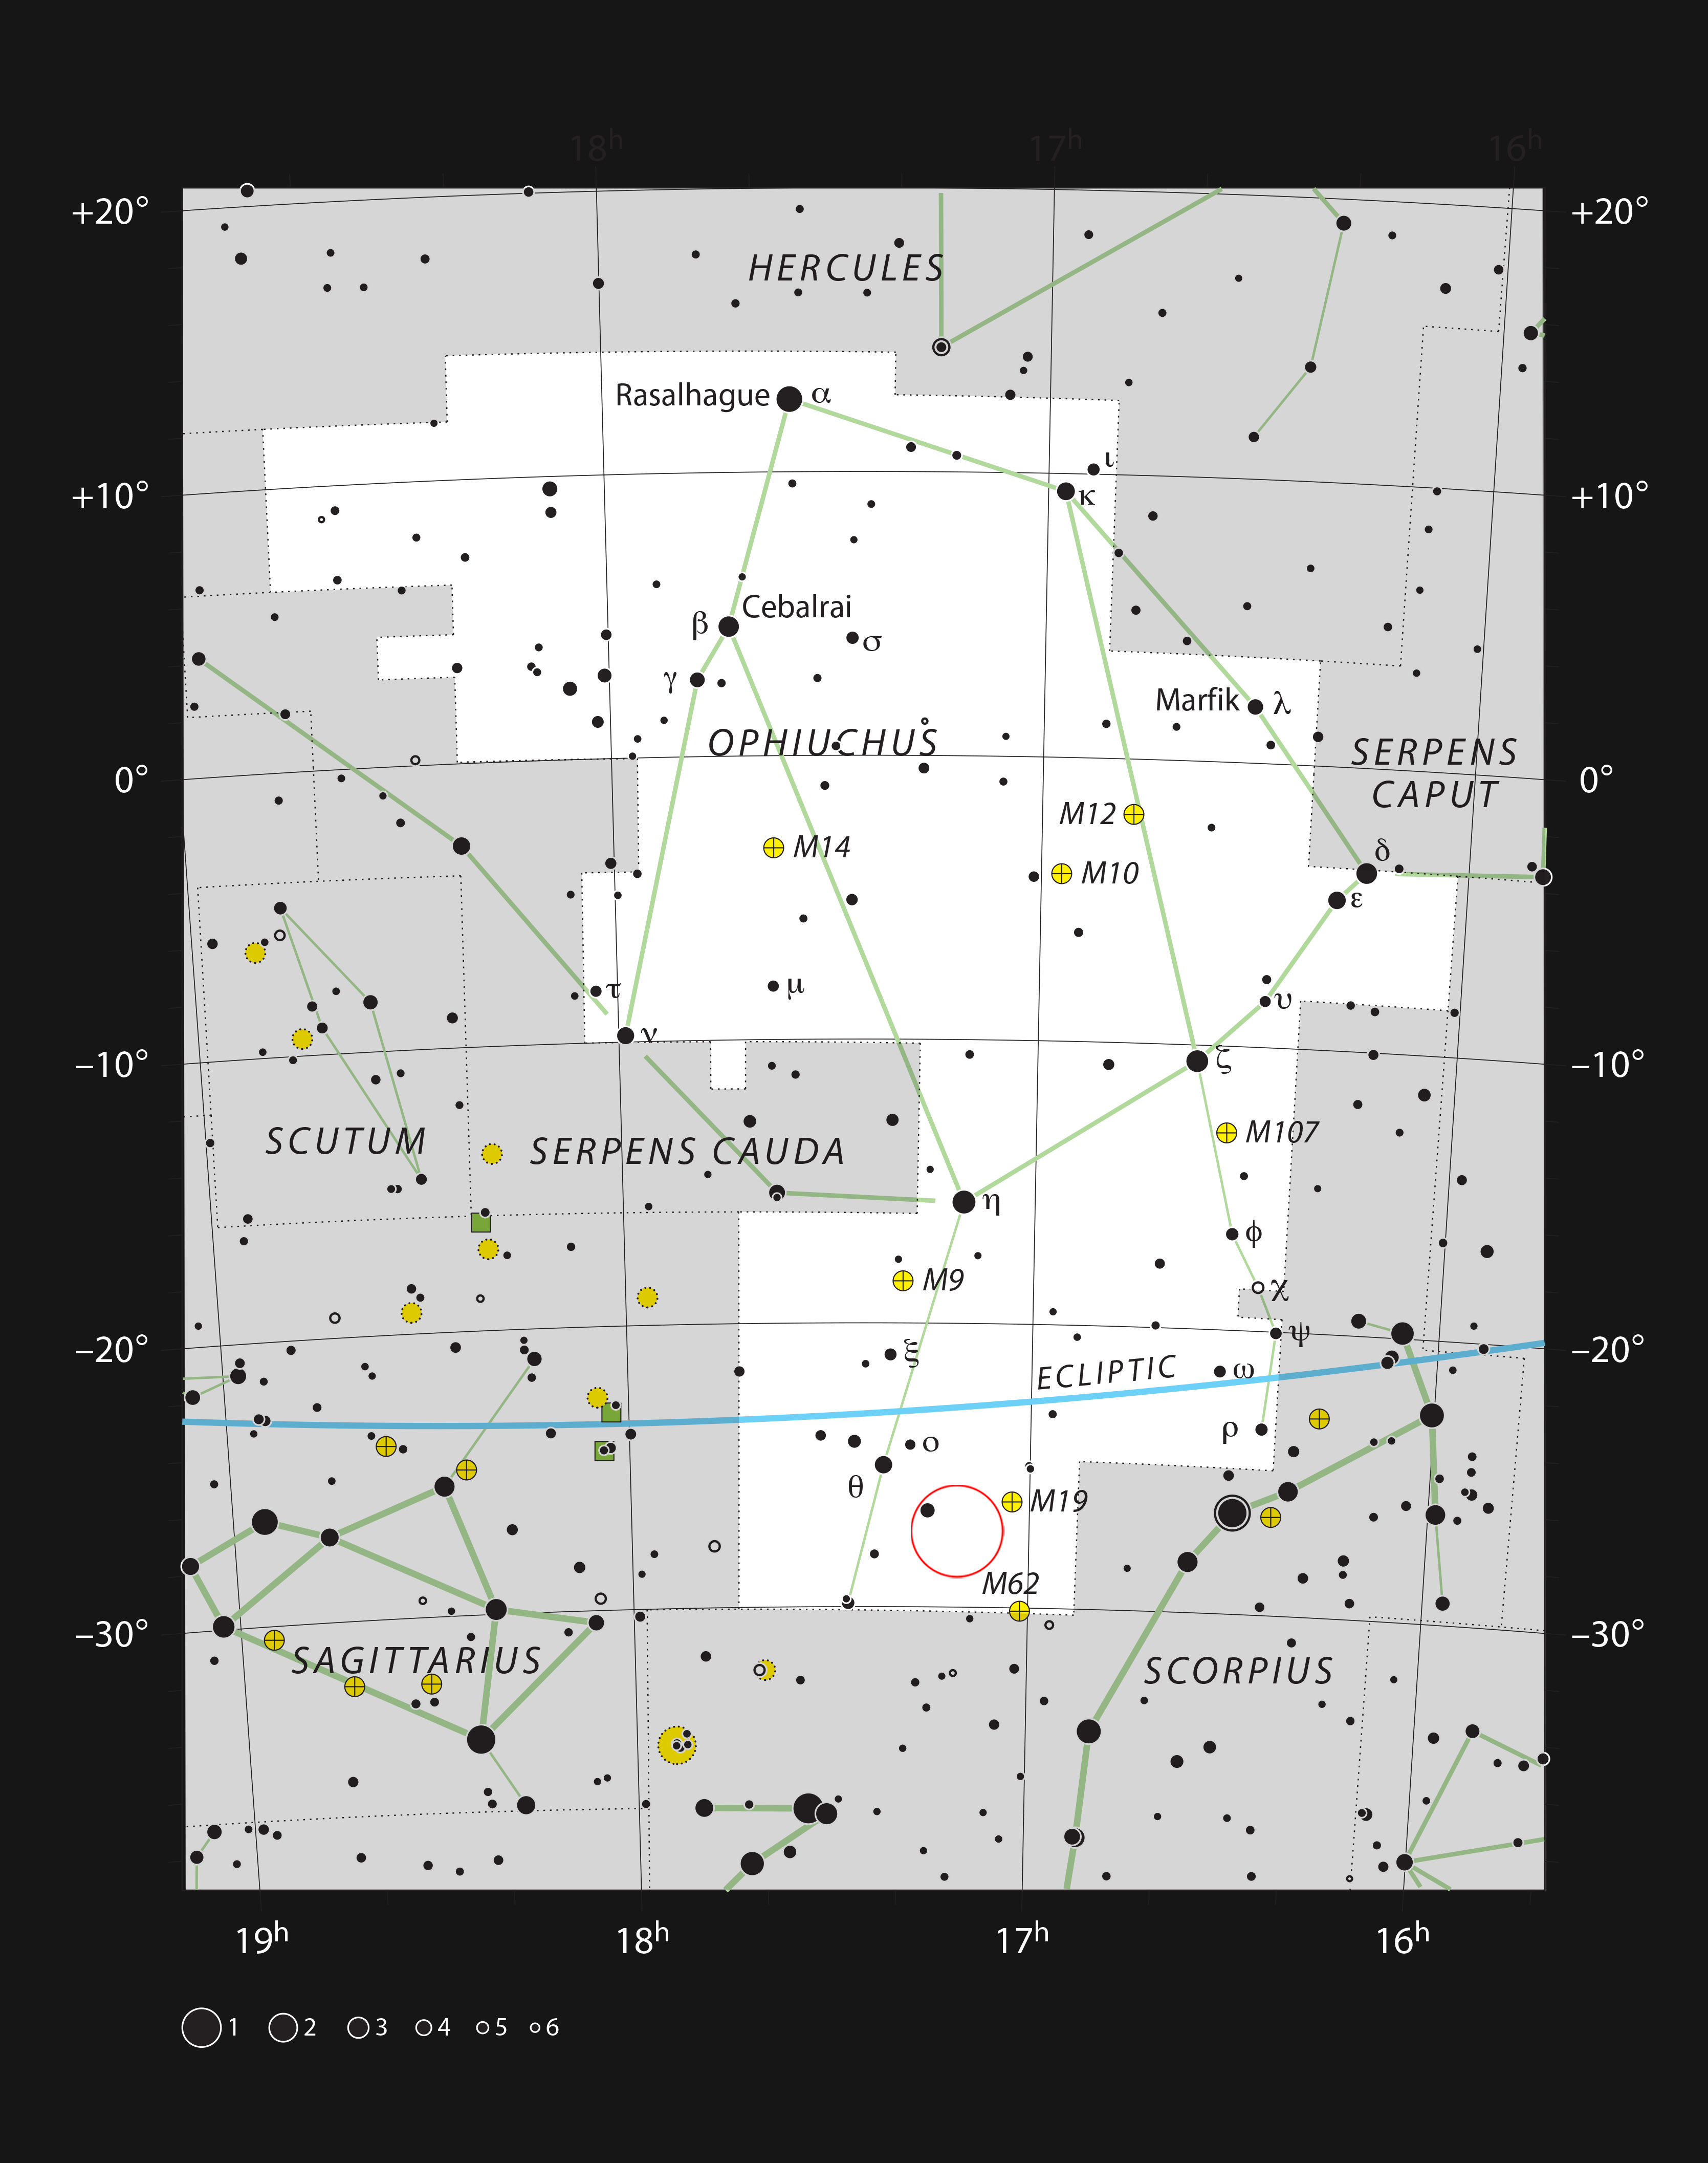

Barnard 59, a dark nebula in the constellation of Ophiuchus

This chart shows the location of Barnard 59 in the constellation of Ophiuchus (The Serpent Bearer). This map shows most of the stars visible to the unaided eye under good conditions, and Barnard 59 itself is highlighted with a red circle on the image. This dark nebula is part of the Pipe Nebula, which appears as a dark feature in the Milky Way and can be seen well with the unaided eye under good conditions.

Credit: ESO, IAU and Sky & Telescope